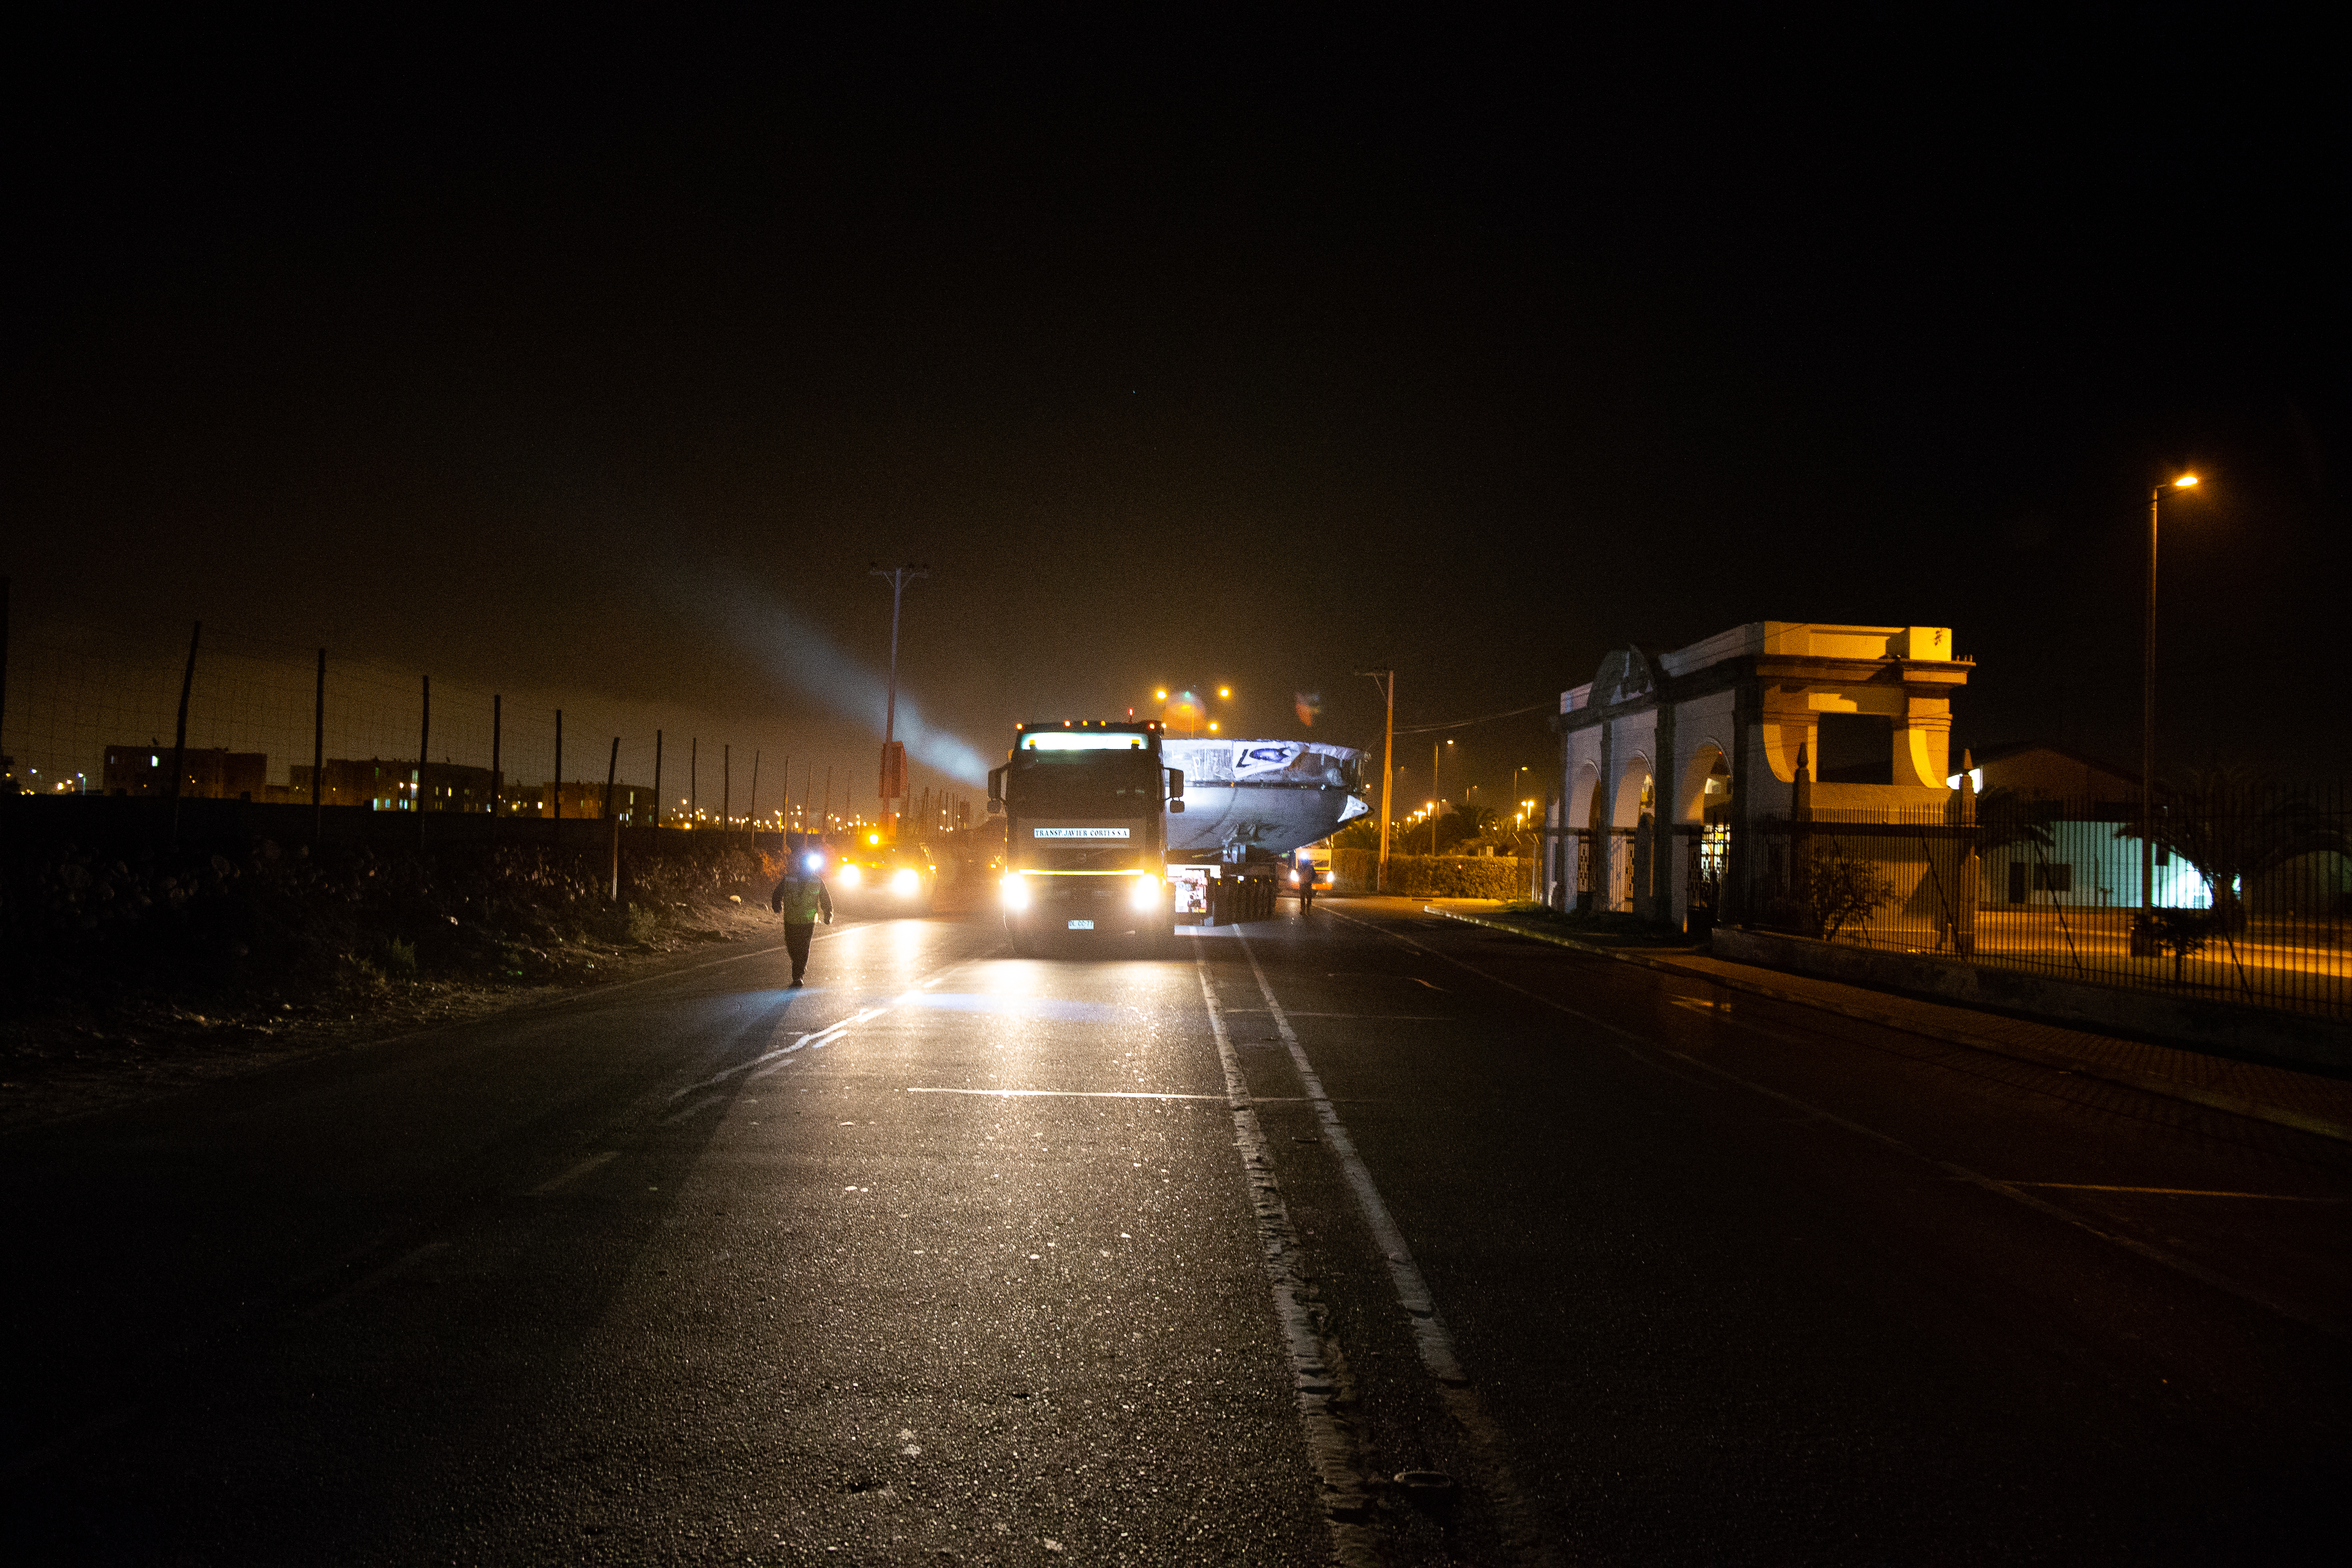

LSST Coating Chamber Transported

After arriving at the Port of Coquimbo Terminal in Chile on October 23rd, it was divided into two parts, upper and lower, and transported by Javier Cortez, S.A. in specialized trucks from Coquimbo to the LSST summit facility on Cerro Pachón. The width of the cargo load was about 9 meters (29.5 feet), so this transport required cooperation between many parties to coordinate logistics, including the removal of hanging signs, utility cables, lights, etc. along the route. Local police provided an escort for the transport vehicles, and the Highway Administration assisted with road closures and permits to proceed.

Credit: Manuel Paredes/NSF/AURA/International Gemini Observatory/NOIRLab